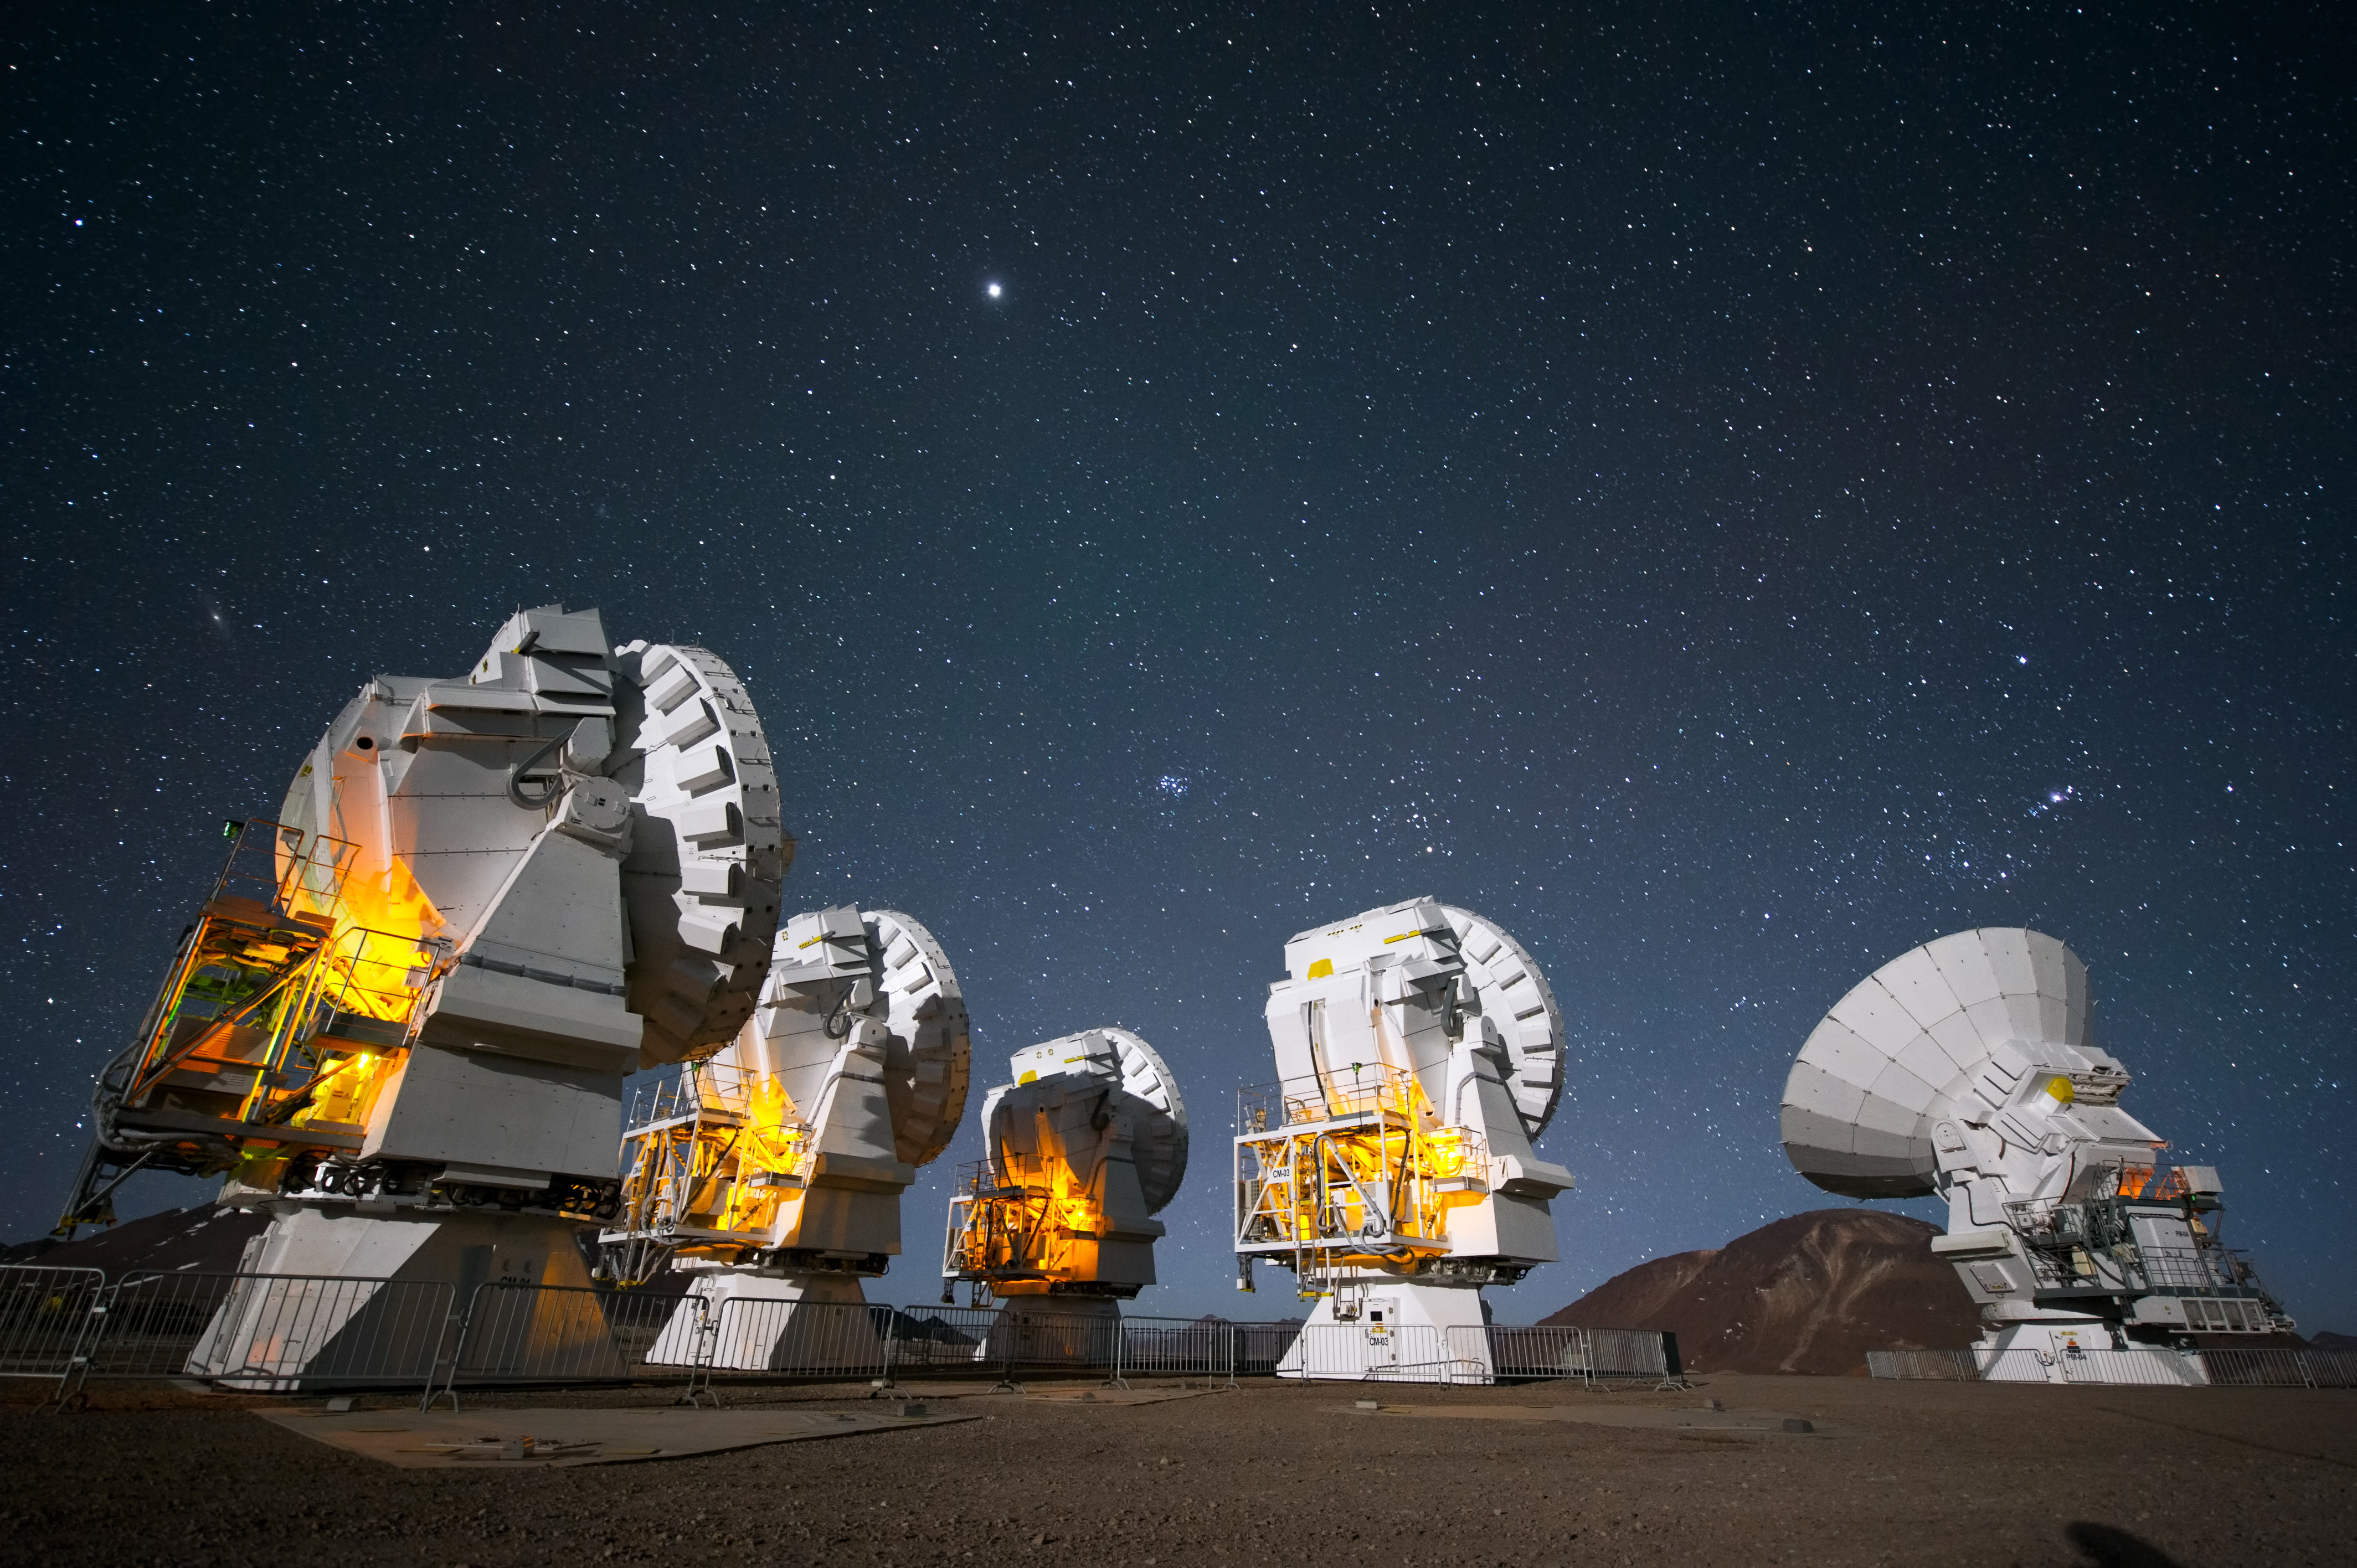

ALMA antennas at work

ALMA antennas peer into the night at Chajnantor Plateau.

Credit: C. Malin (ESO)